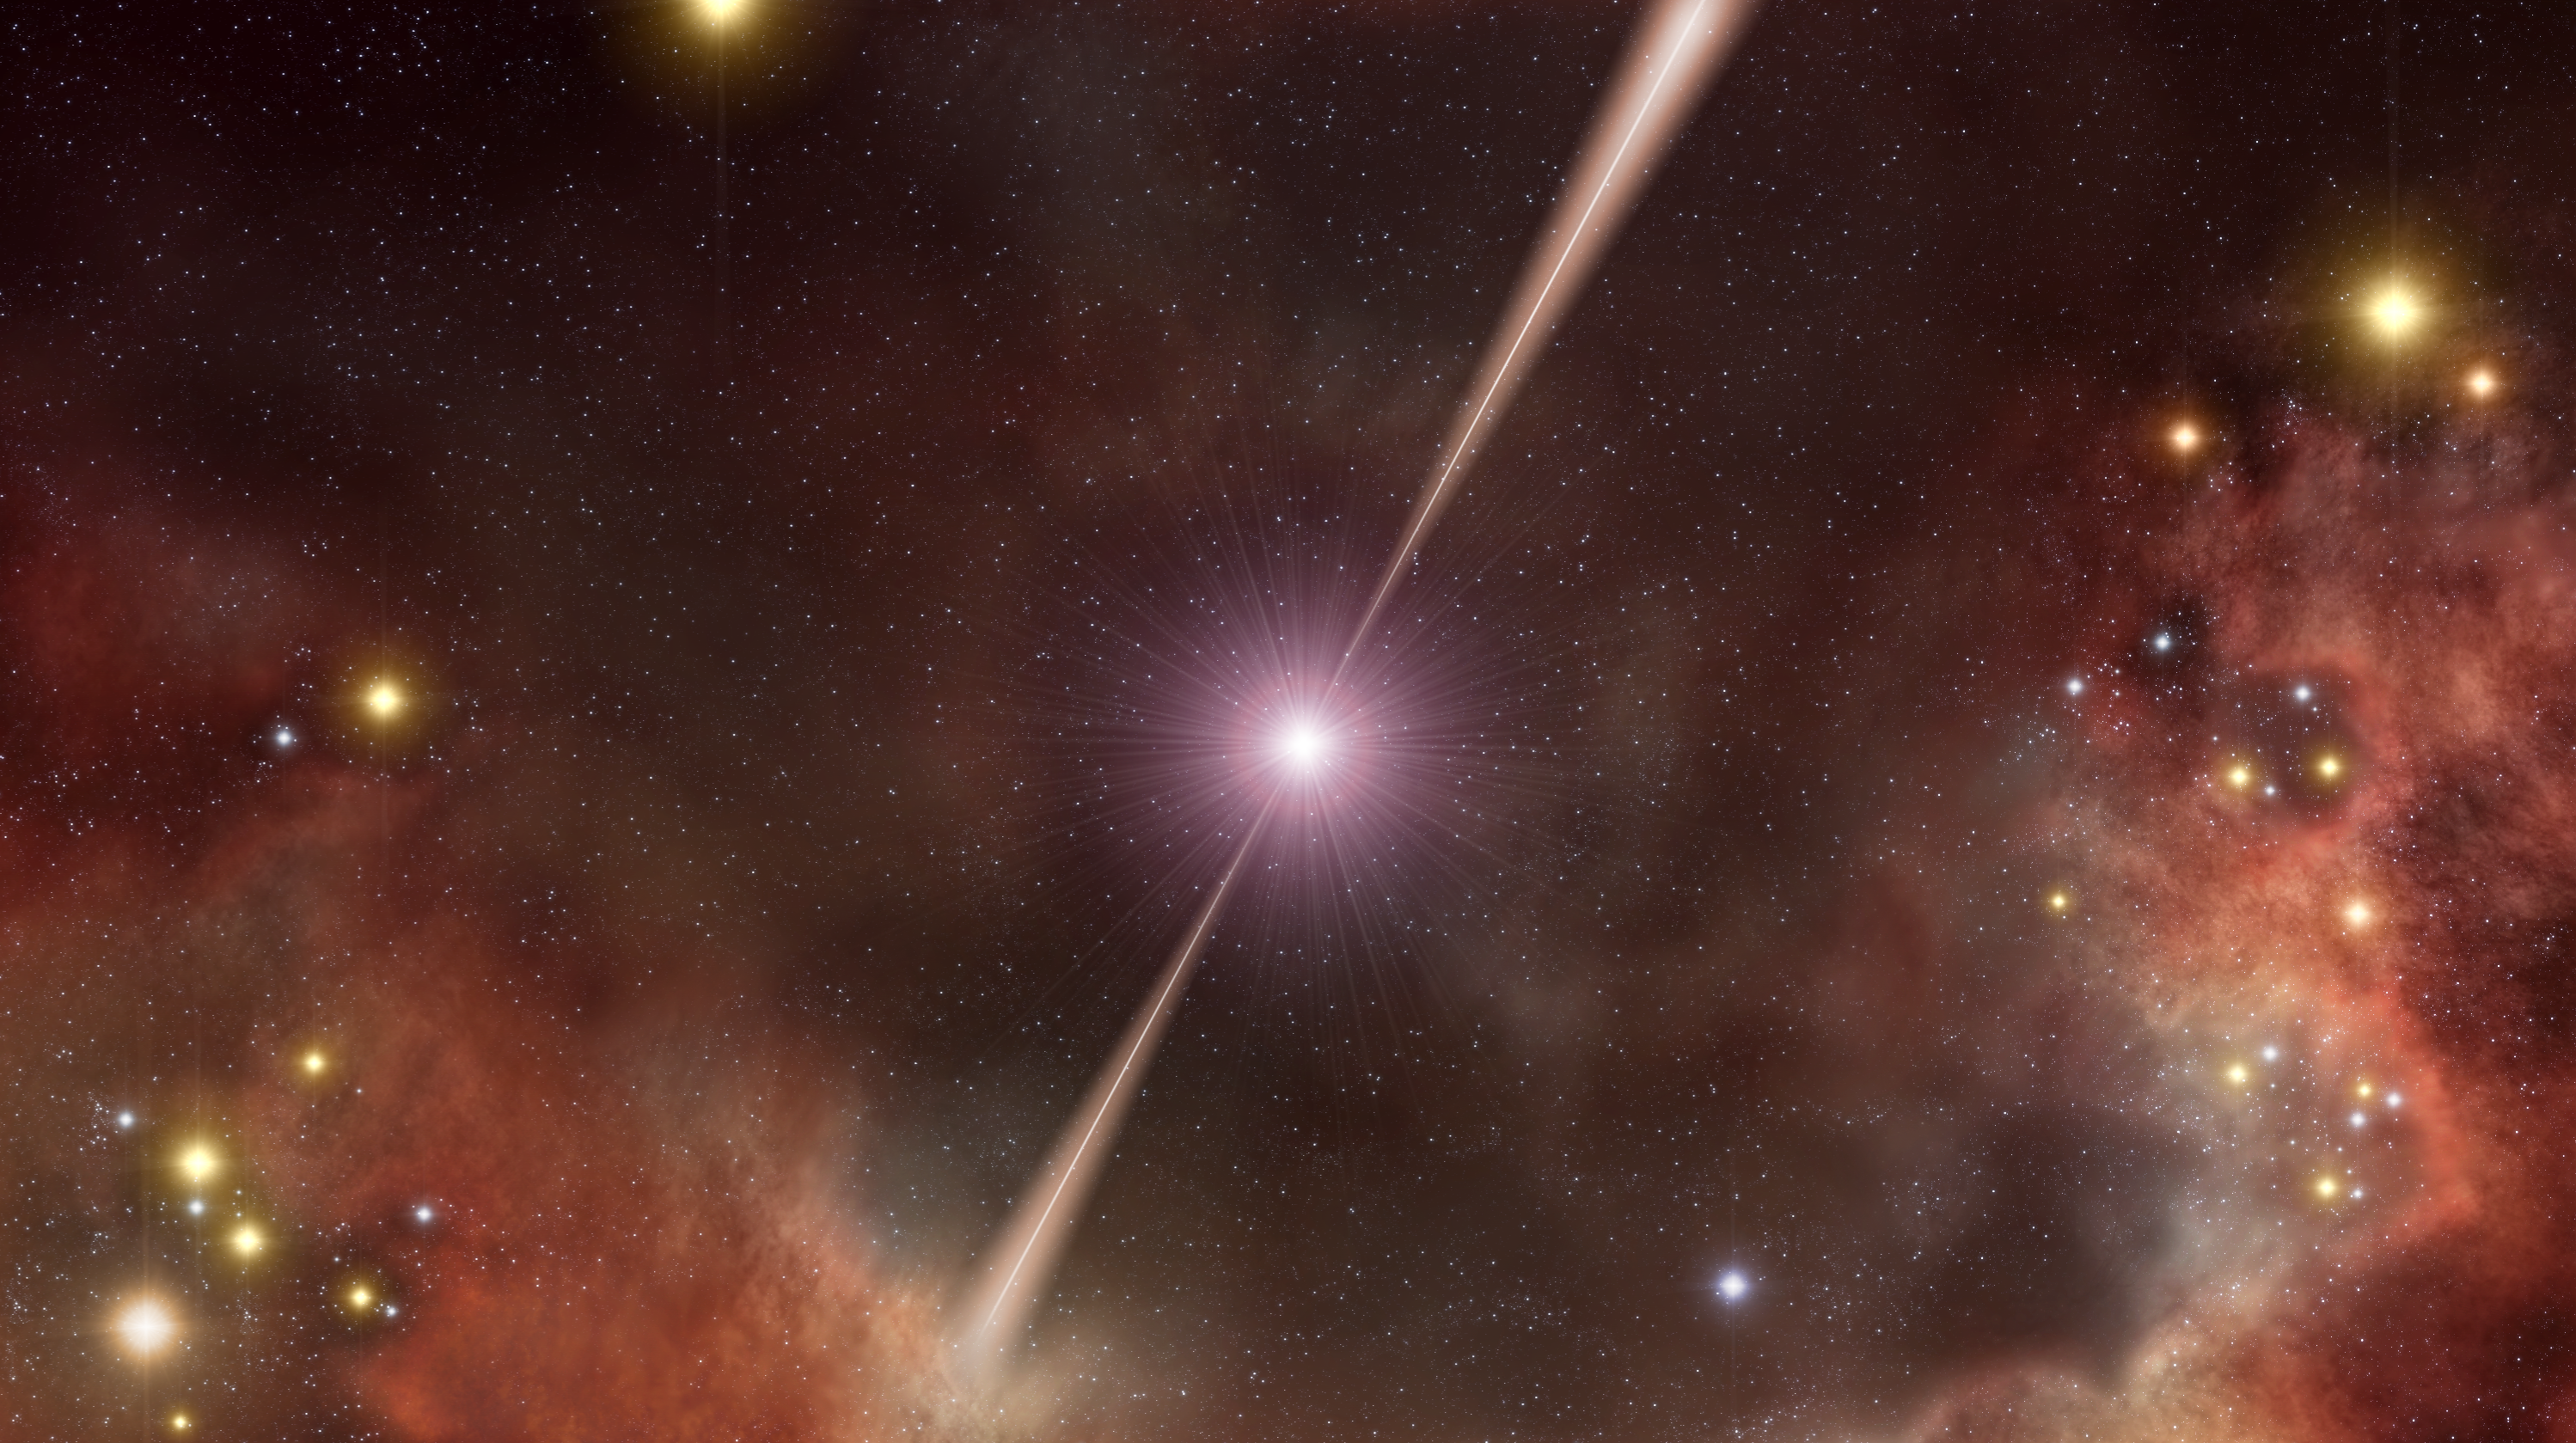

The double firing burst (artist's impression)

The gamma-ray burst GRB 080319B was so intense that, despite happening halfway across the Universe, it could have been seen briefly with the unaided eye. Astronomers from around the world combined data from ground- and space-based telescopes to conclude that the burst's extraordinary brightness arose from a jet that shot material almost directly towards Earth at almost the speed of light - the difference is only 1 part in 20 000. This 0.4 degree wide jet is contained within another slightly less energetic jet about 20 times wider. It also appears that the jets were aimed almost directly at the Earth.

Credit: ESO